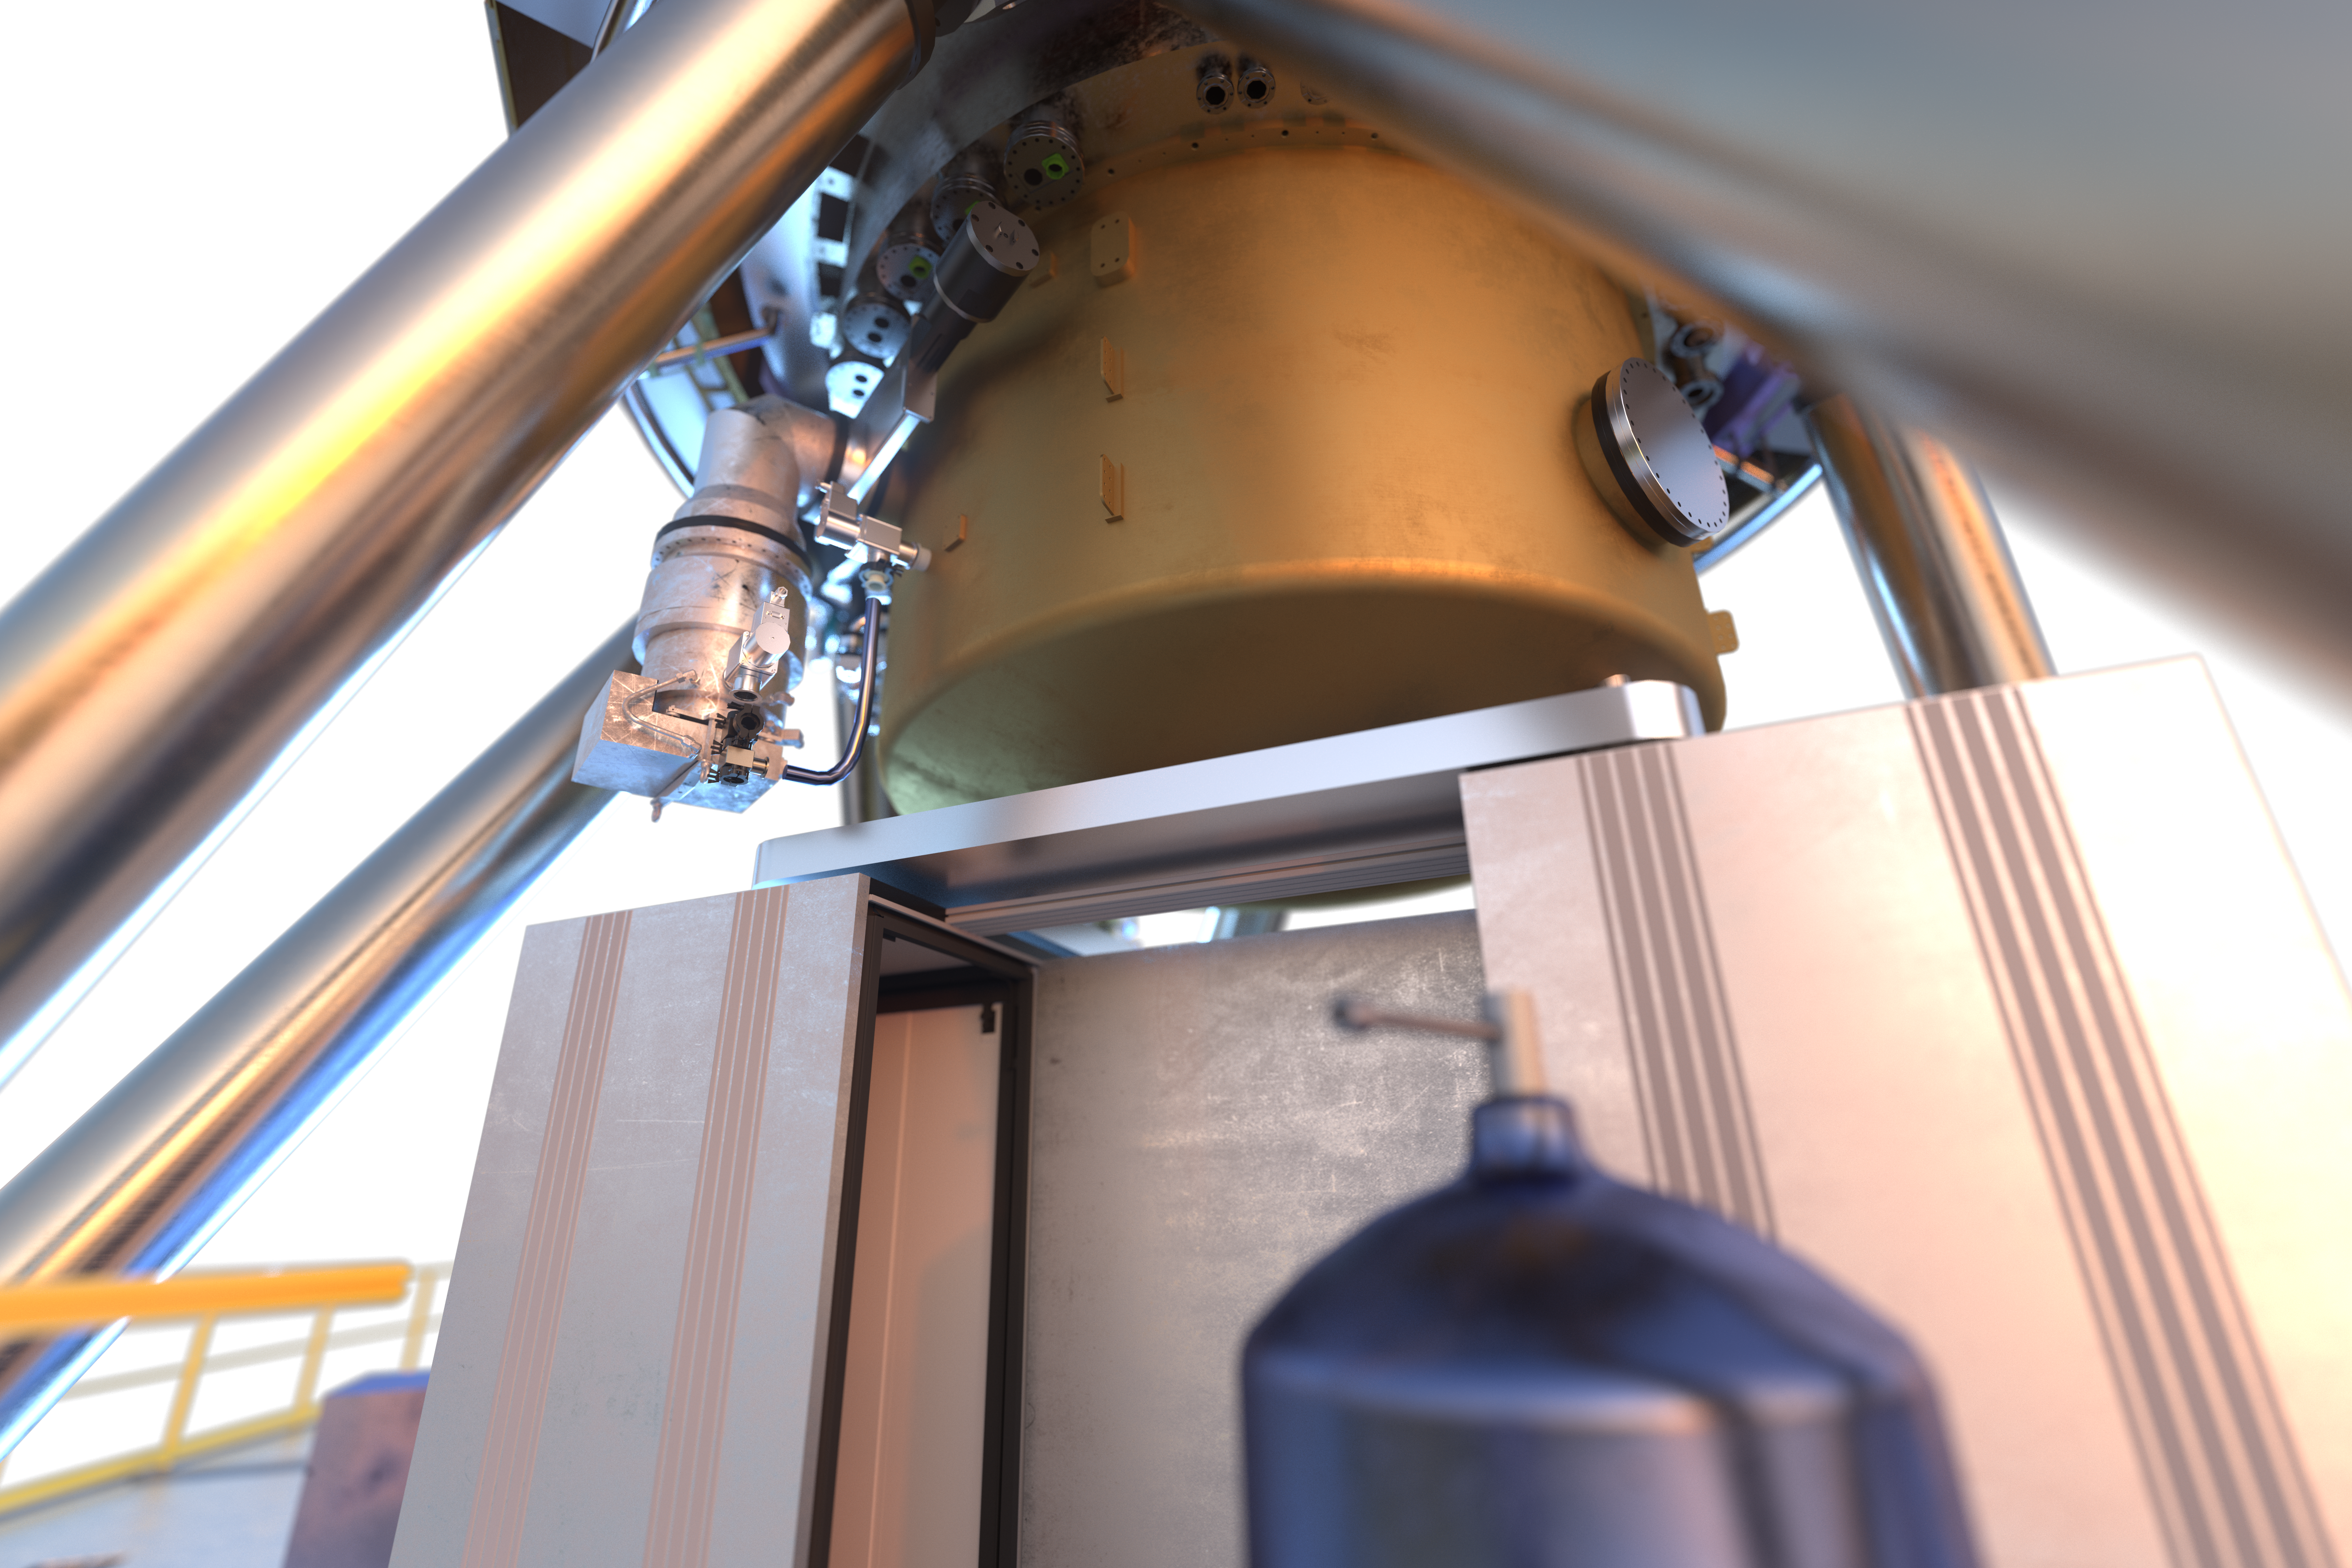

View of MICADO instrument (artist's impression)

MICADO, also known as the Multi-Adaptive Optics Imaging CamerA for Deep Observations, is one of the first-light instruments for the Extremely Large Telescope (ELT).

It will be a powerful tool in many areas of astronomy, such as measuring the masses of the central black holes of nearby galaxies from the velocities of their stars, and observing high-redshift galaxies to calculate their ages, chemical makeup and histories. The instrument will also obtain spectra of supernovae produced by the first generation of massive stars in the Universe.

Credit: ESO